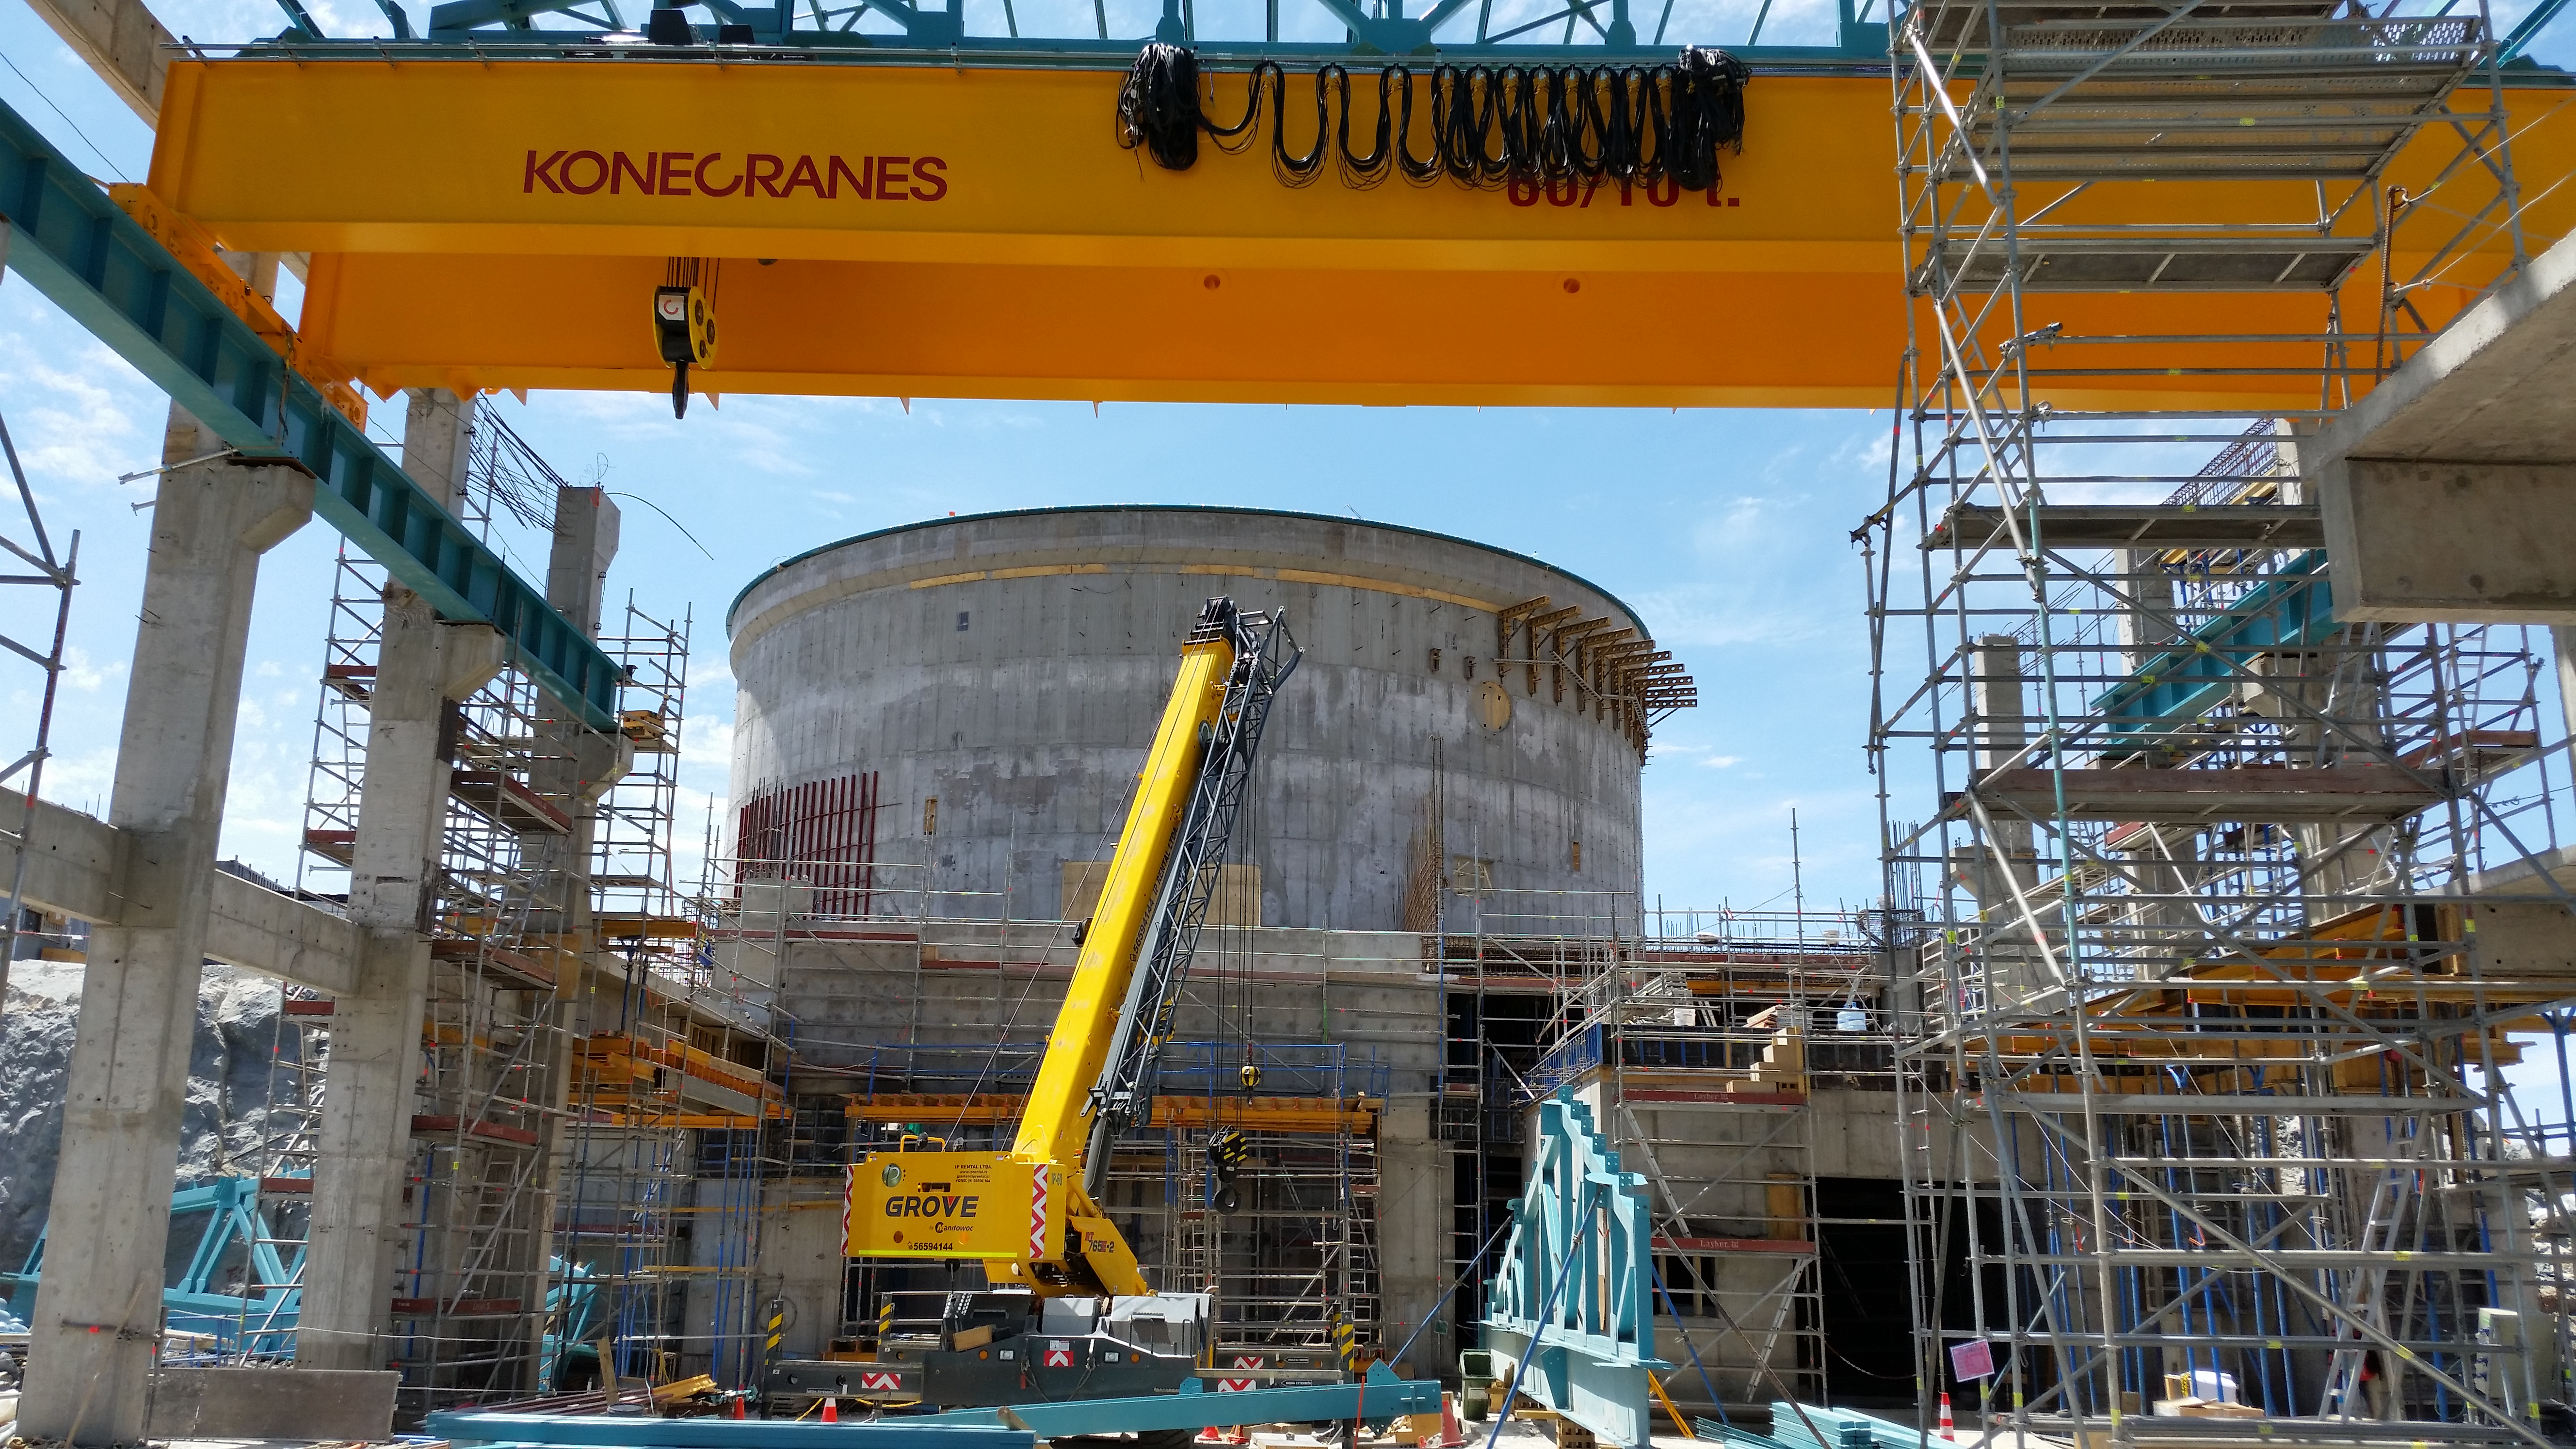

Main facility crane

Third level, with the main facility crane of 60/10 tons in place.

Credit: Rubin Observatory/NSF/AURA